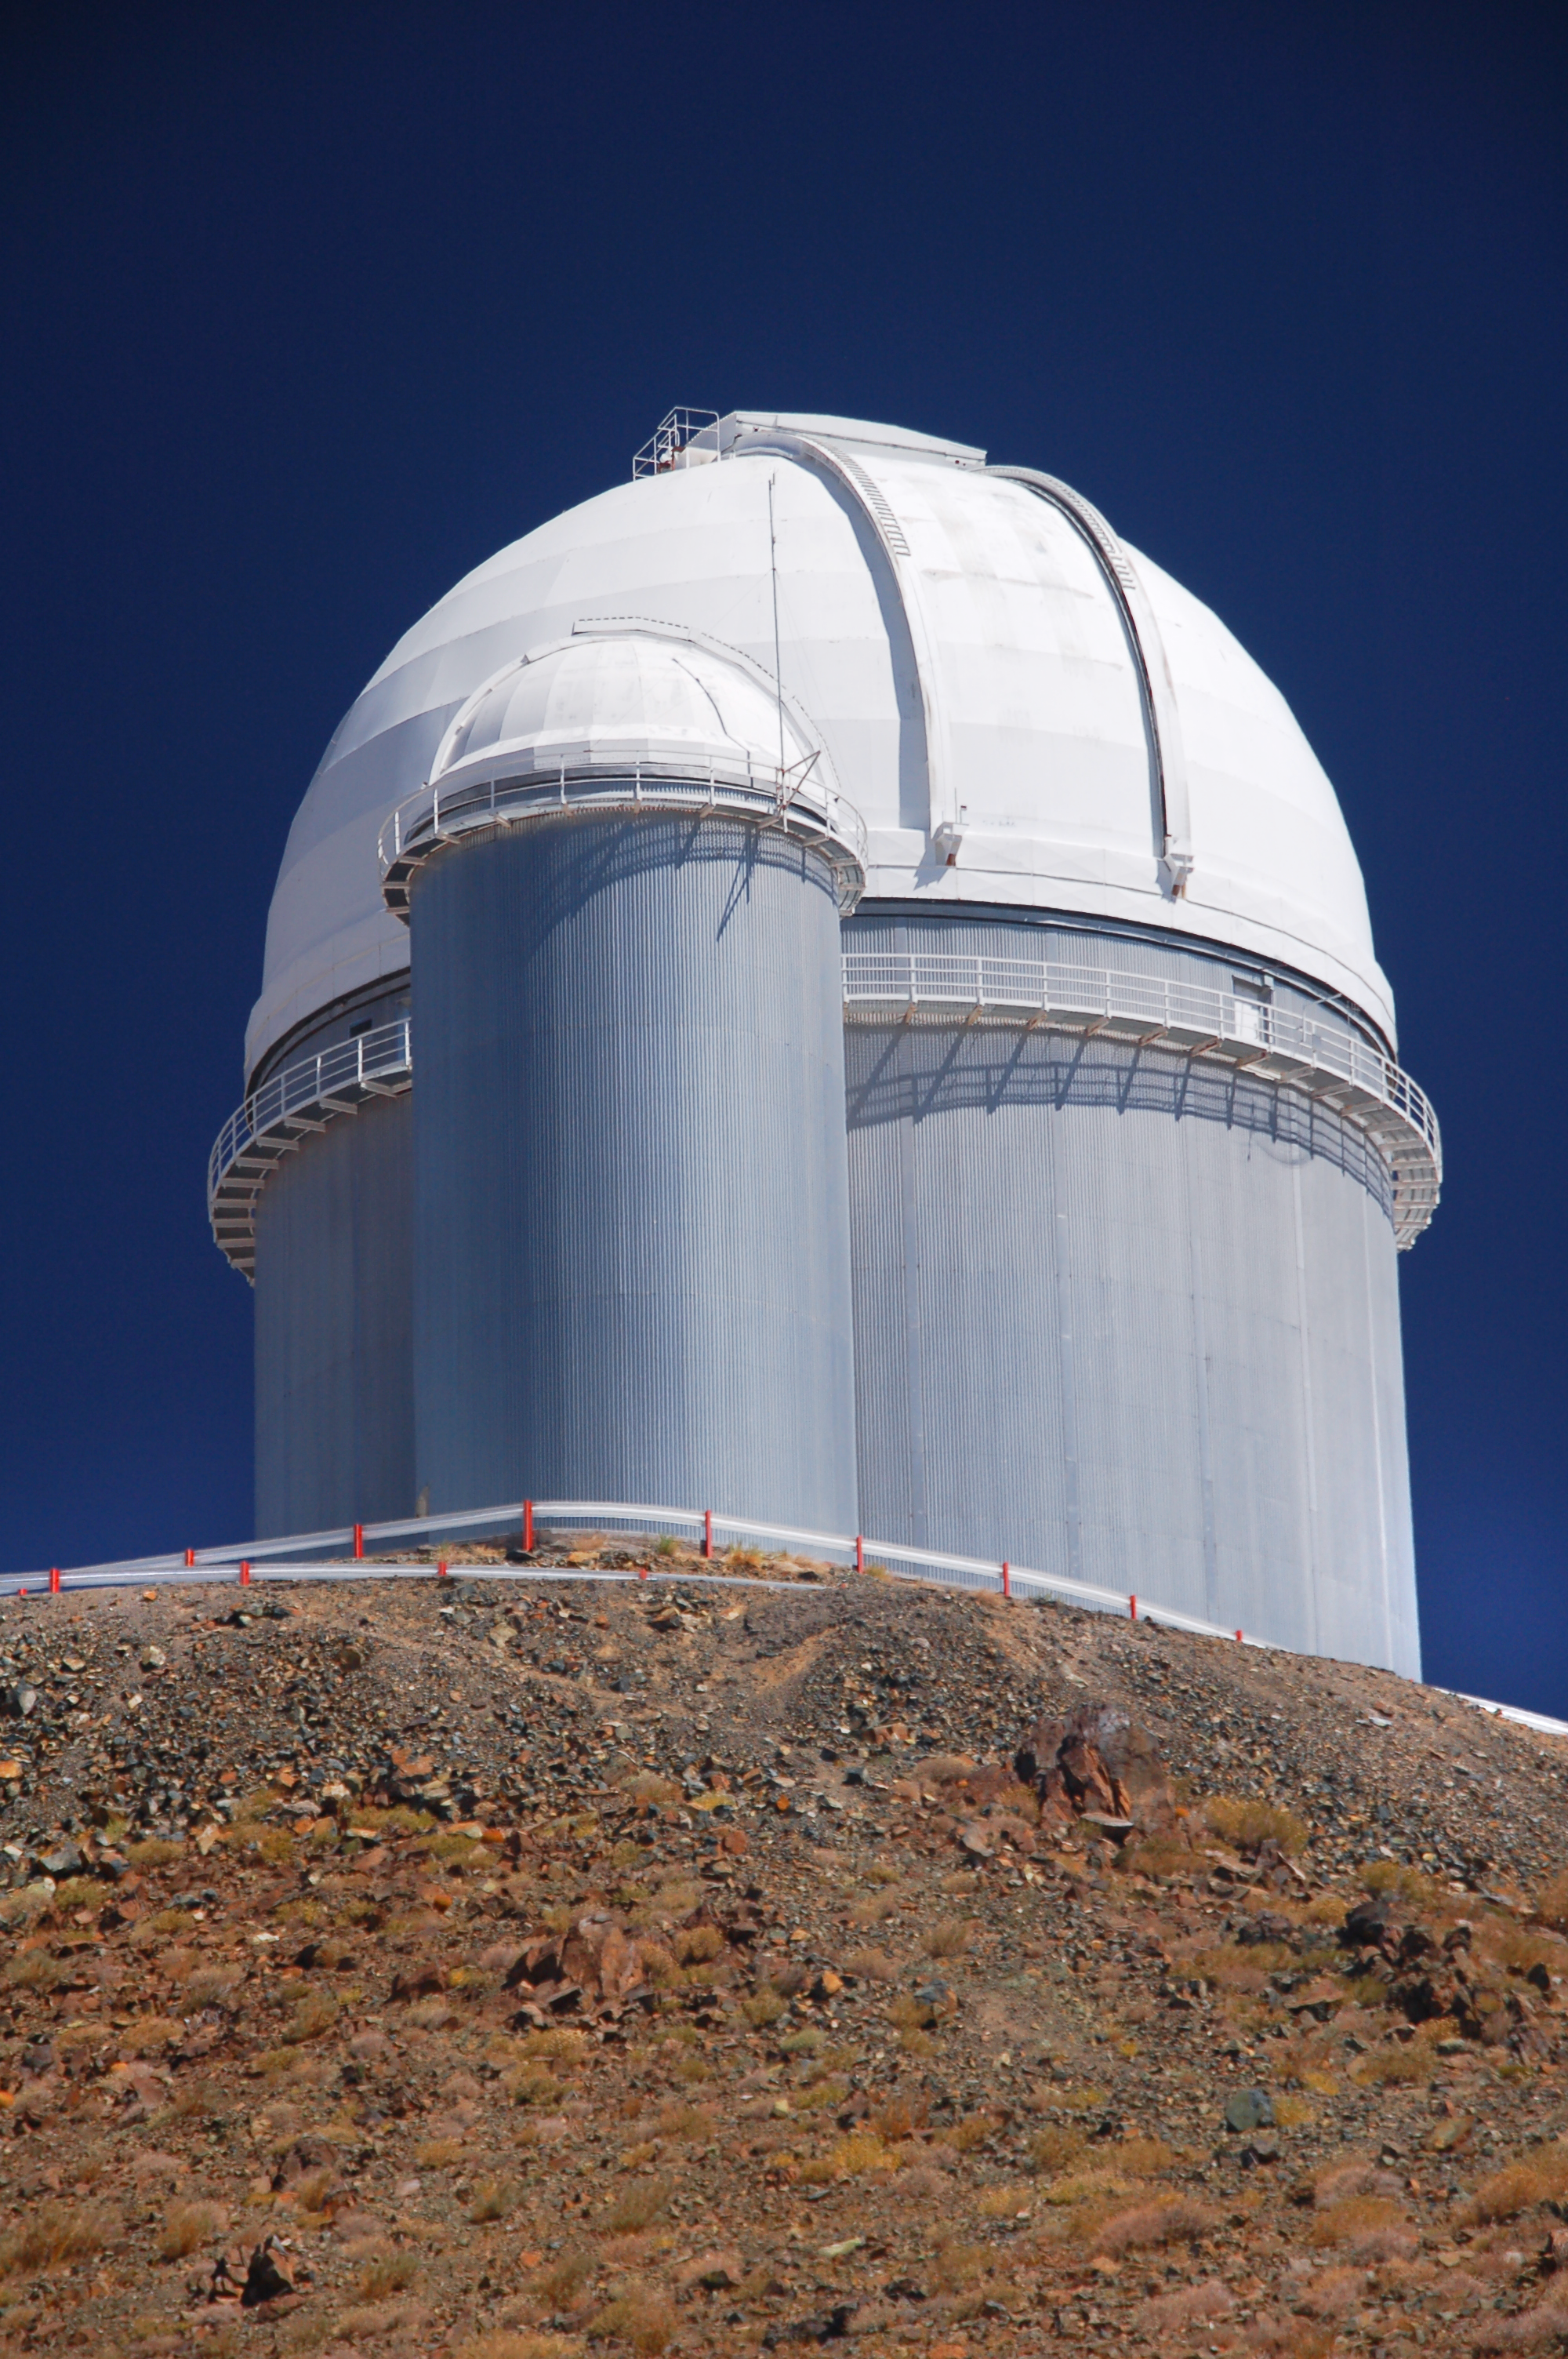

ESO 3.6-metre telescope at La Silla

The ESO 3.6-metre telescope at ESO's La Silla observatory. La Silla, in the southern part of the Atacama desert of Chile was ESO's first observation site. The site is set 2400 metres above sea level, providing excellent observing conditions. ESO operates the ESO 3.6-metre telescope and the 3.58-metre New Technology Telescope (NTT) at La Silla. This site also hosts many national telescopes, including the Swiss 1.2-metre Leonhard Euler Telescope and the Danish 1.54-metre telescope.

Credit: ESO